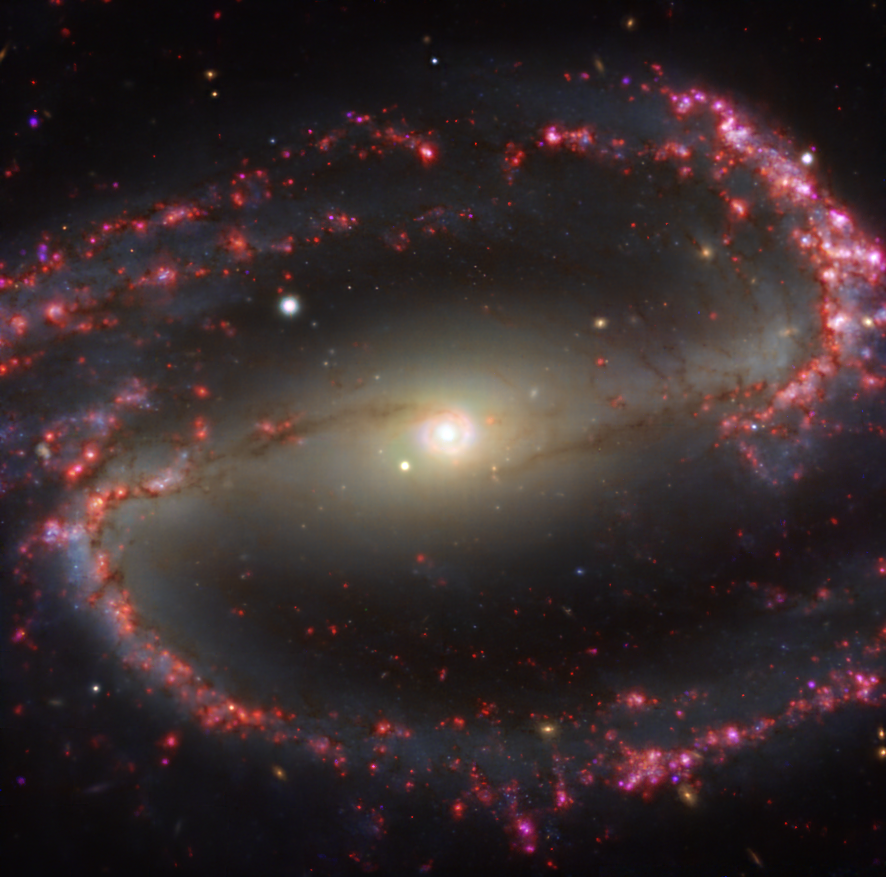

Warm gas clouds and stars in NGC 1300 mapped with MUSE on ESO’s VLT

This image of the nearby galaxy NGC 1300 was taken with the Multi-Unit Spectroscopic Explorer (MUSE) on ESO’s Very Large Telescope (VLT). The bright reddish glows map warm clouds of hydrogen (Hα), marking the presence of newly born stars, while the bluish regions (a combination of green, red and infrared filters) reveal the distribution of slightly older stars.

NGC 1300 is a spiral galaxy, with a bar of stars and gas at its centre, located approximately 61 million light-years from Earth in the constellation Eridanus.

The images were taken as part of the Physics at High Angular resolution in Nearby GalaxieS (PHANGS) project, which is making high-resolution observations of nearby galaxies with telescopes operating across the electromagnetic spectrum.

Credit: ESO/PHANGS